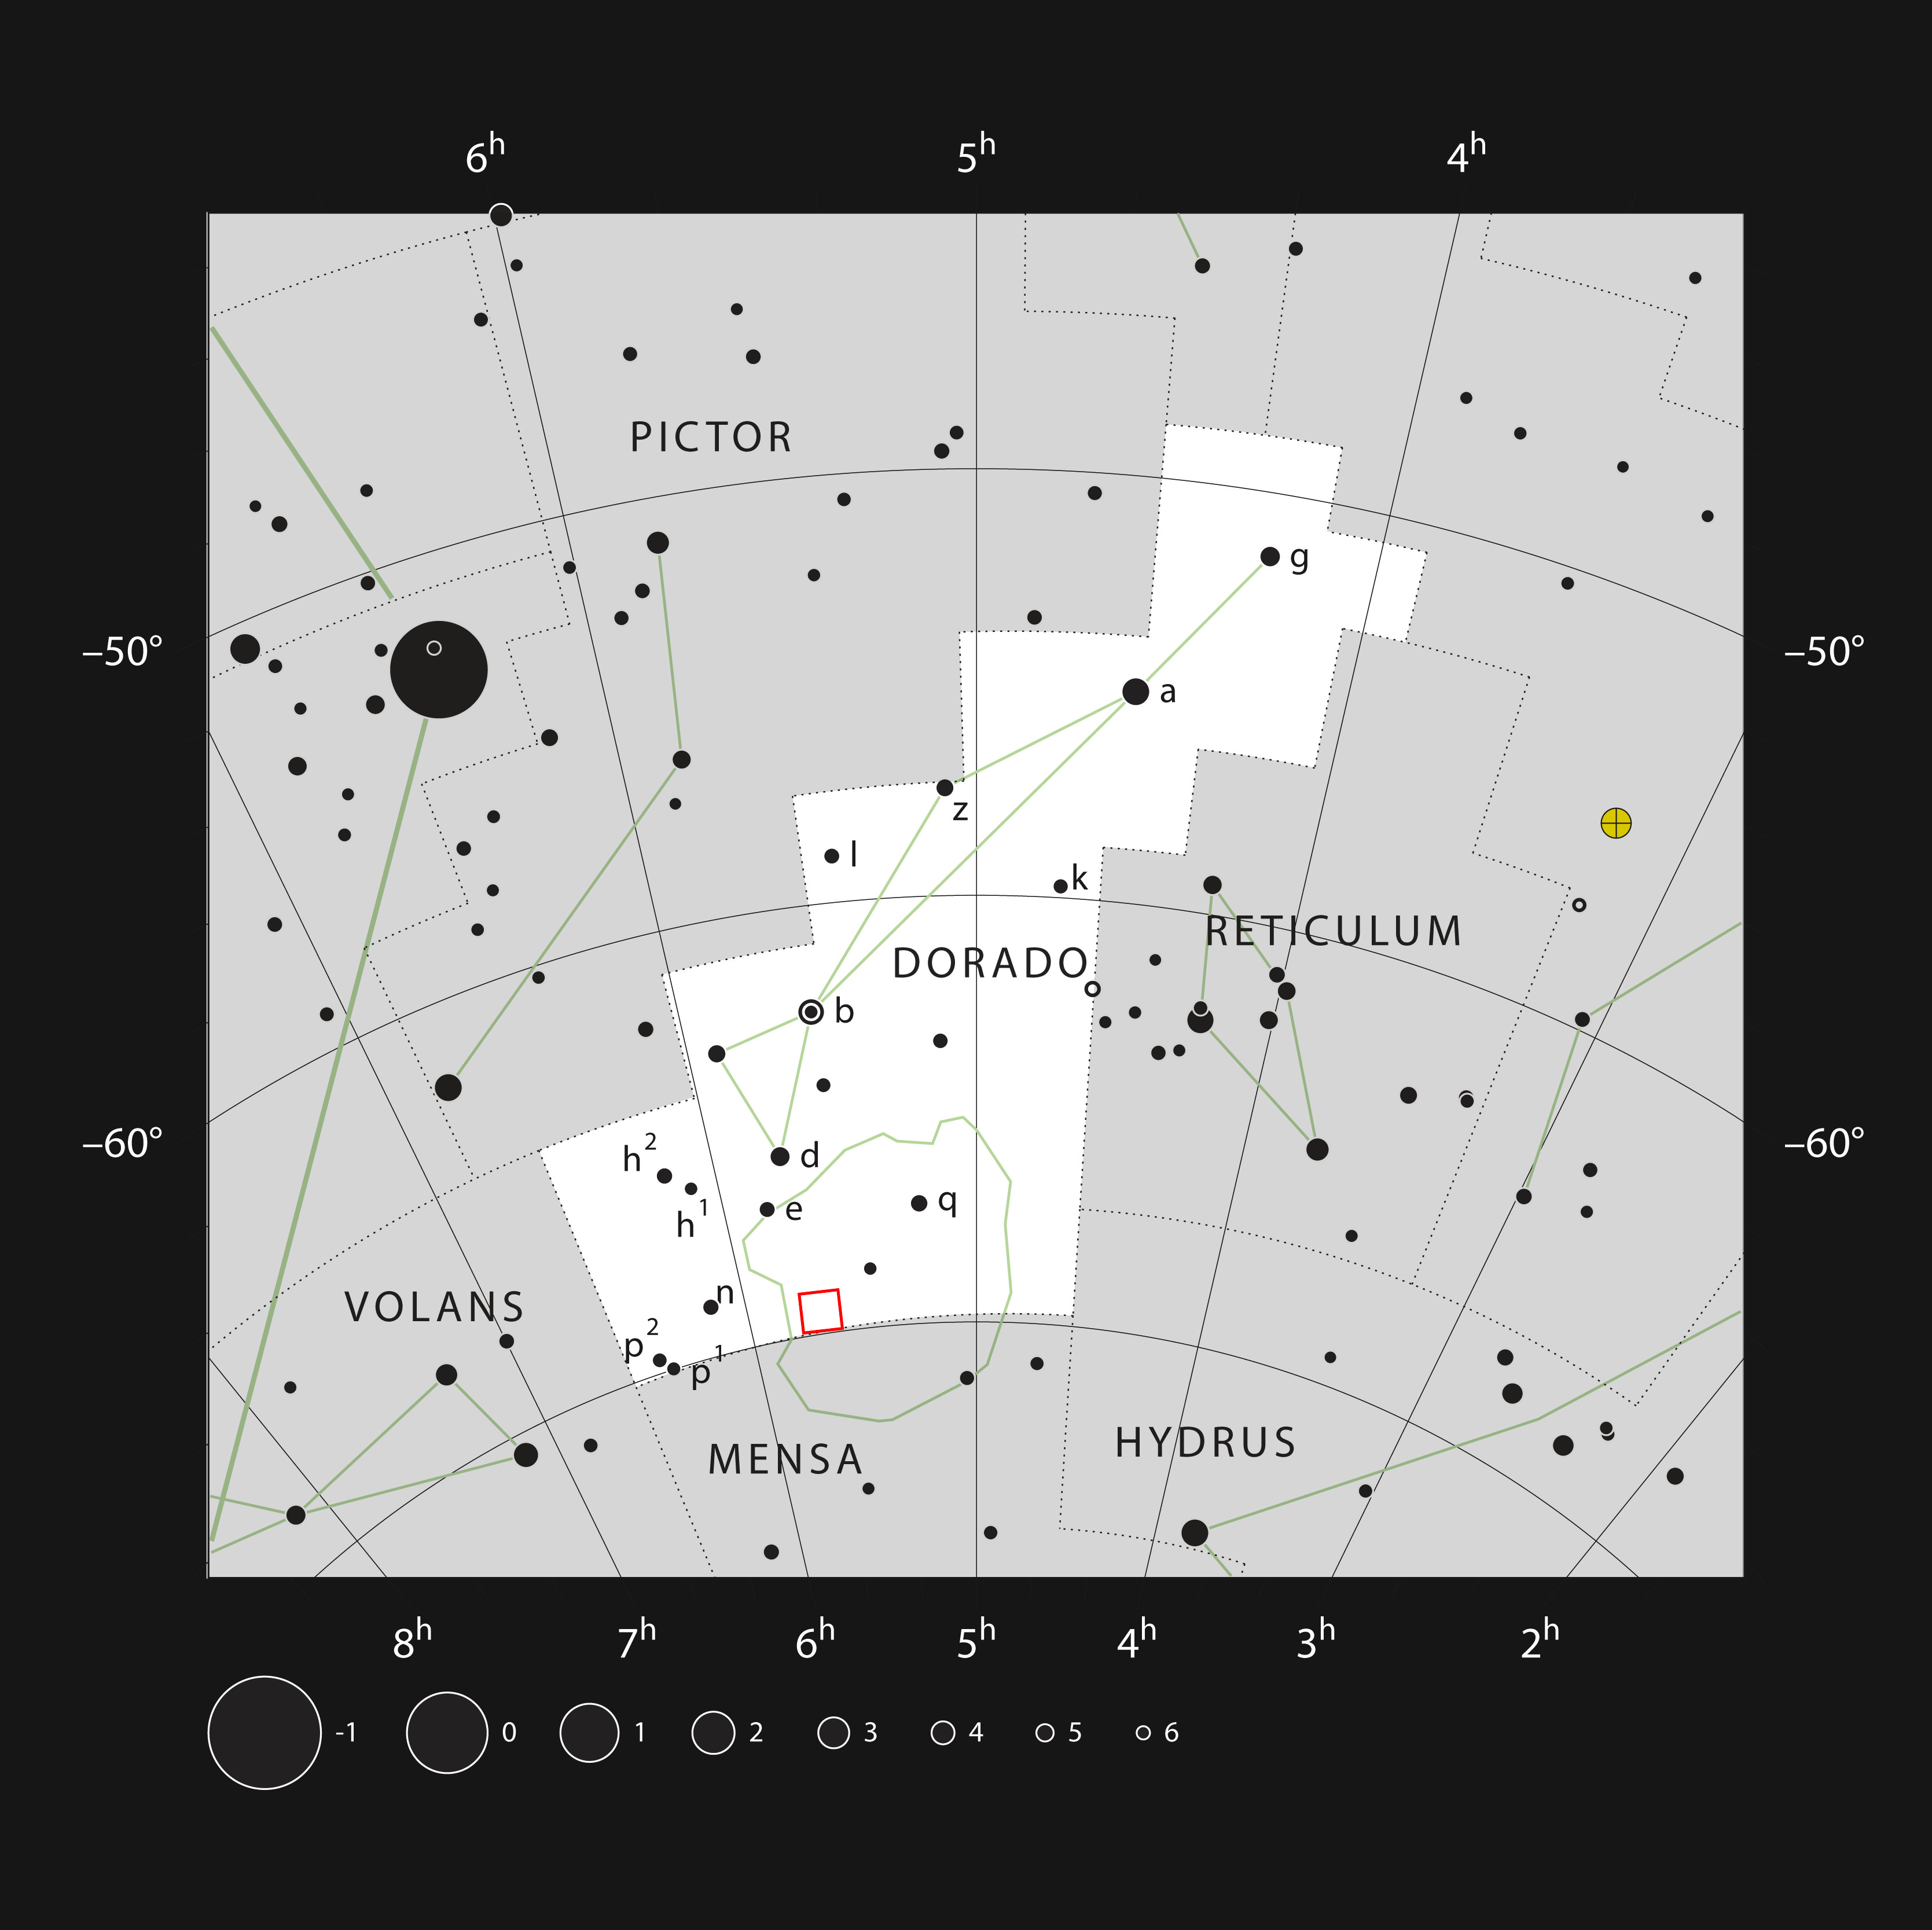

Tarantula Nebula region in the constellation of Doradus

This chart shows the location of the dramatic star formation region known as the Tarantula Nebula in the constellation of Dorado (The Dolphinfish). This map shows most of the stars visible to the unaided eye under good conditions, and the the region of sky covered by this image is shown with a red rectangle. The Tarantula is visible to the naked eye and the whole region is spectacular through a telescope.

Credit: ESO, IAU and Sky & Telescope